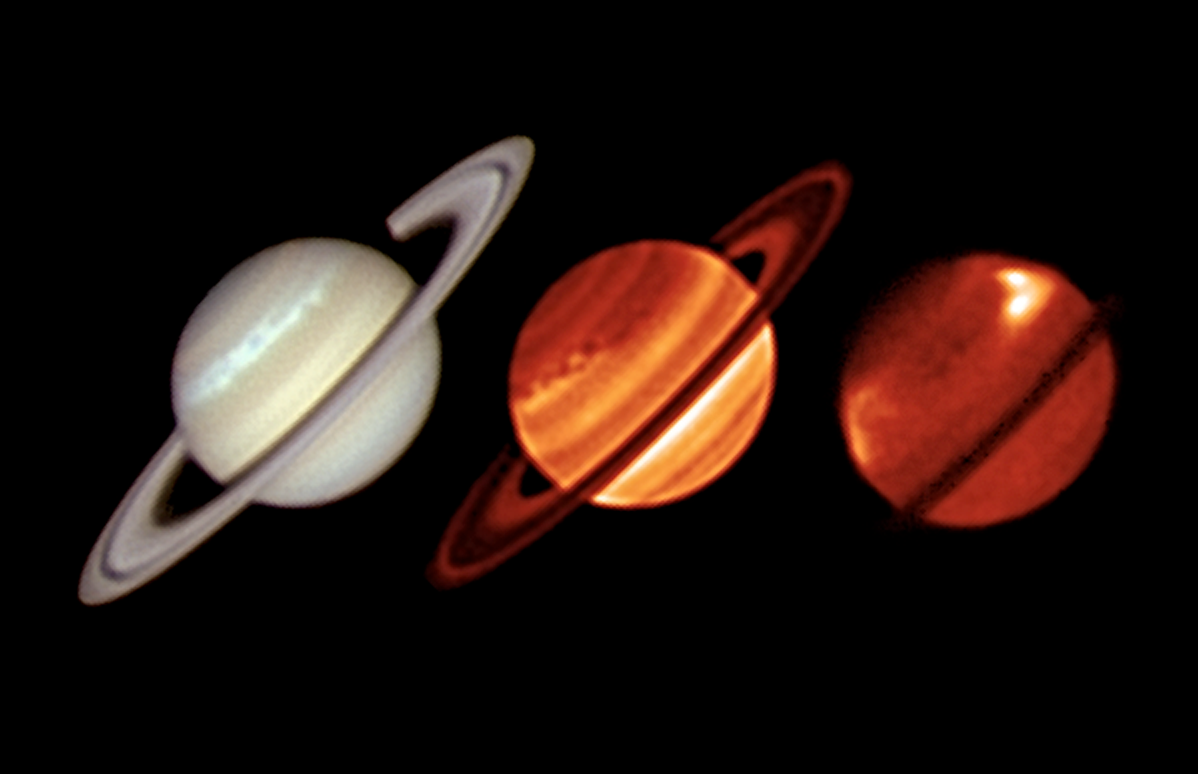

Huge storm on Saturn observed by ESO's Very Large Telescope

Thermal infrared images of Saturn from the VISIR instrument on ESO’s VLT (centre and right) and an amateur visible-light image (left) from Trevor Barry (Broken Hill, Australia) obtained on 19 January 2011 during the mature phase of the northern storm. The second image is taken at a wavelength that reveals the structures in Saturn’s lower atmosphere, showing the churning storm clouds and the central cooler vortex. The third image is sensitive to much higher altitudes in Saturn’s normally peaceful stratosphere, where we see the unexpected beacons of infrared emission flanking the central cool region over the storm.

Credit: ESO/University of Oxford/L. N. Fletcher/T. Barry